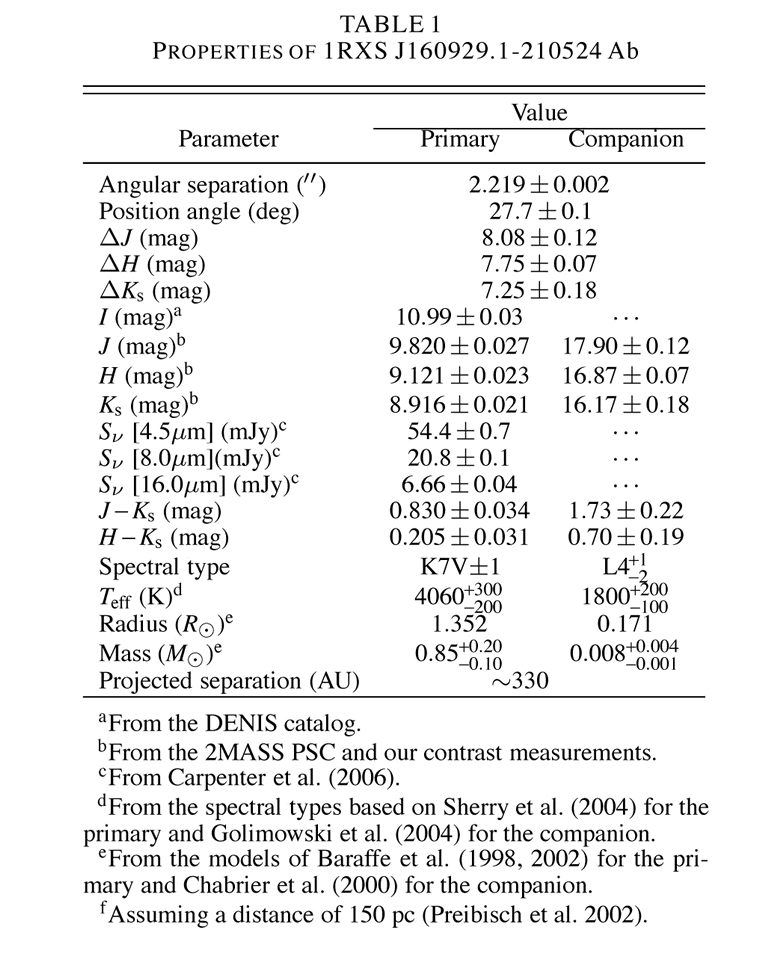

First Picture Of A Planet Around A Sun-Like Star? - Supplement

Credit: NOIRLab